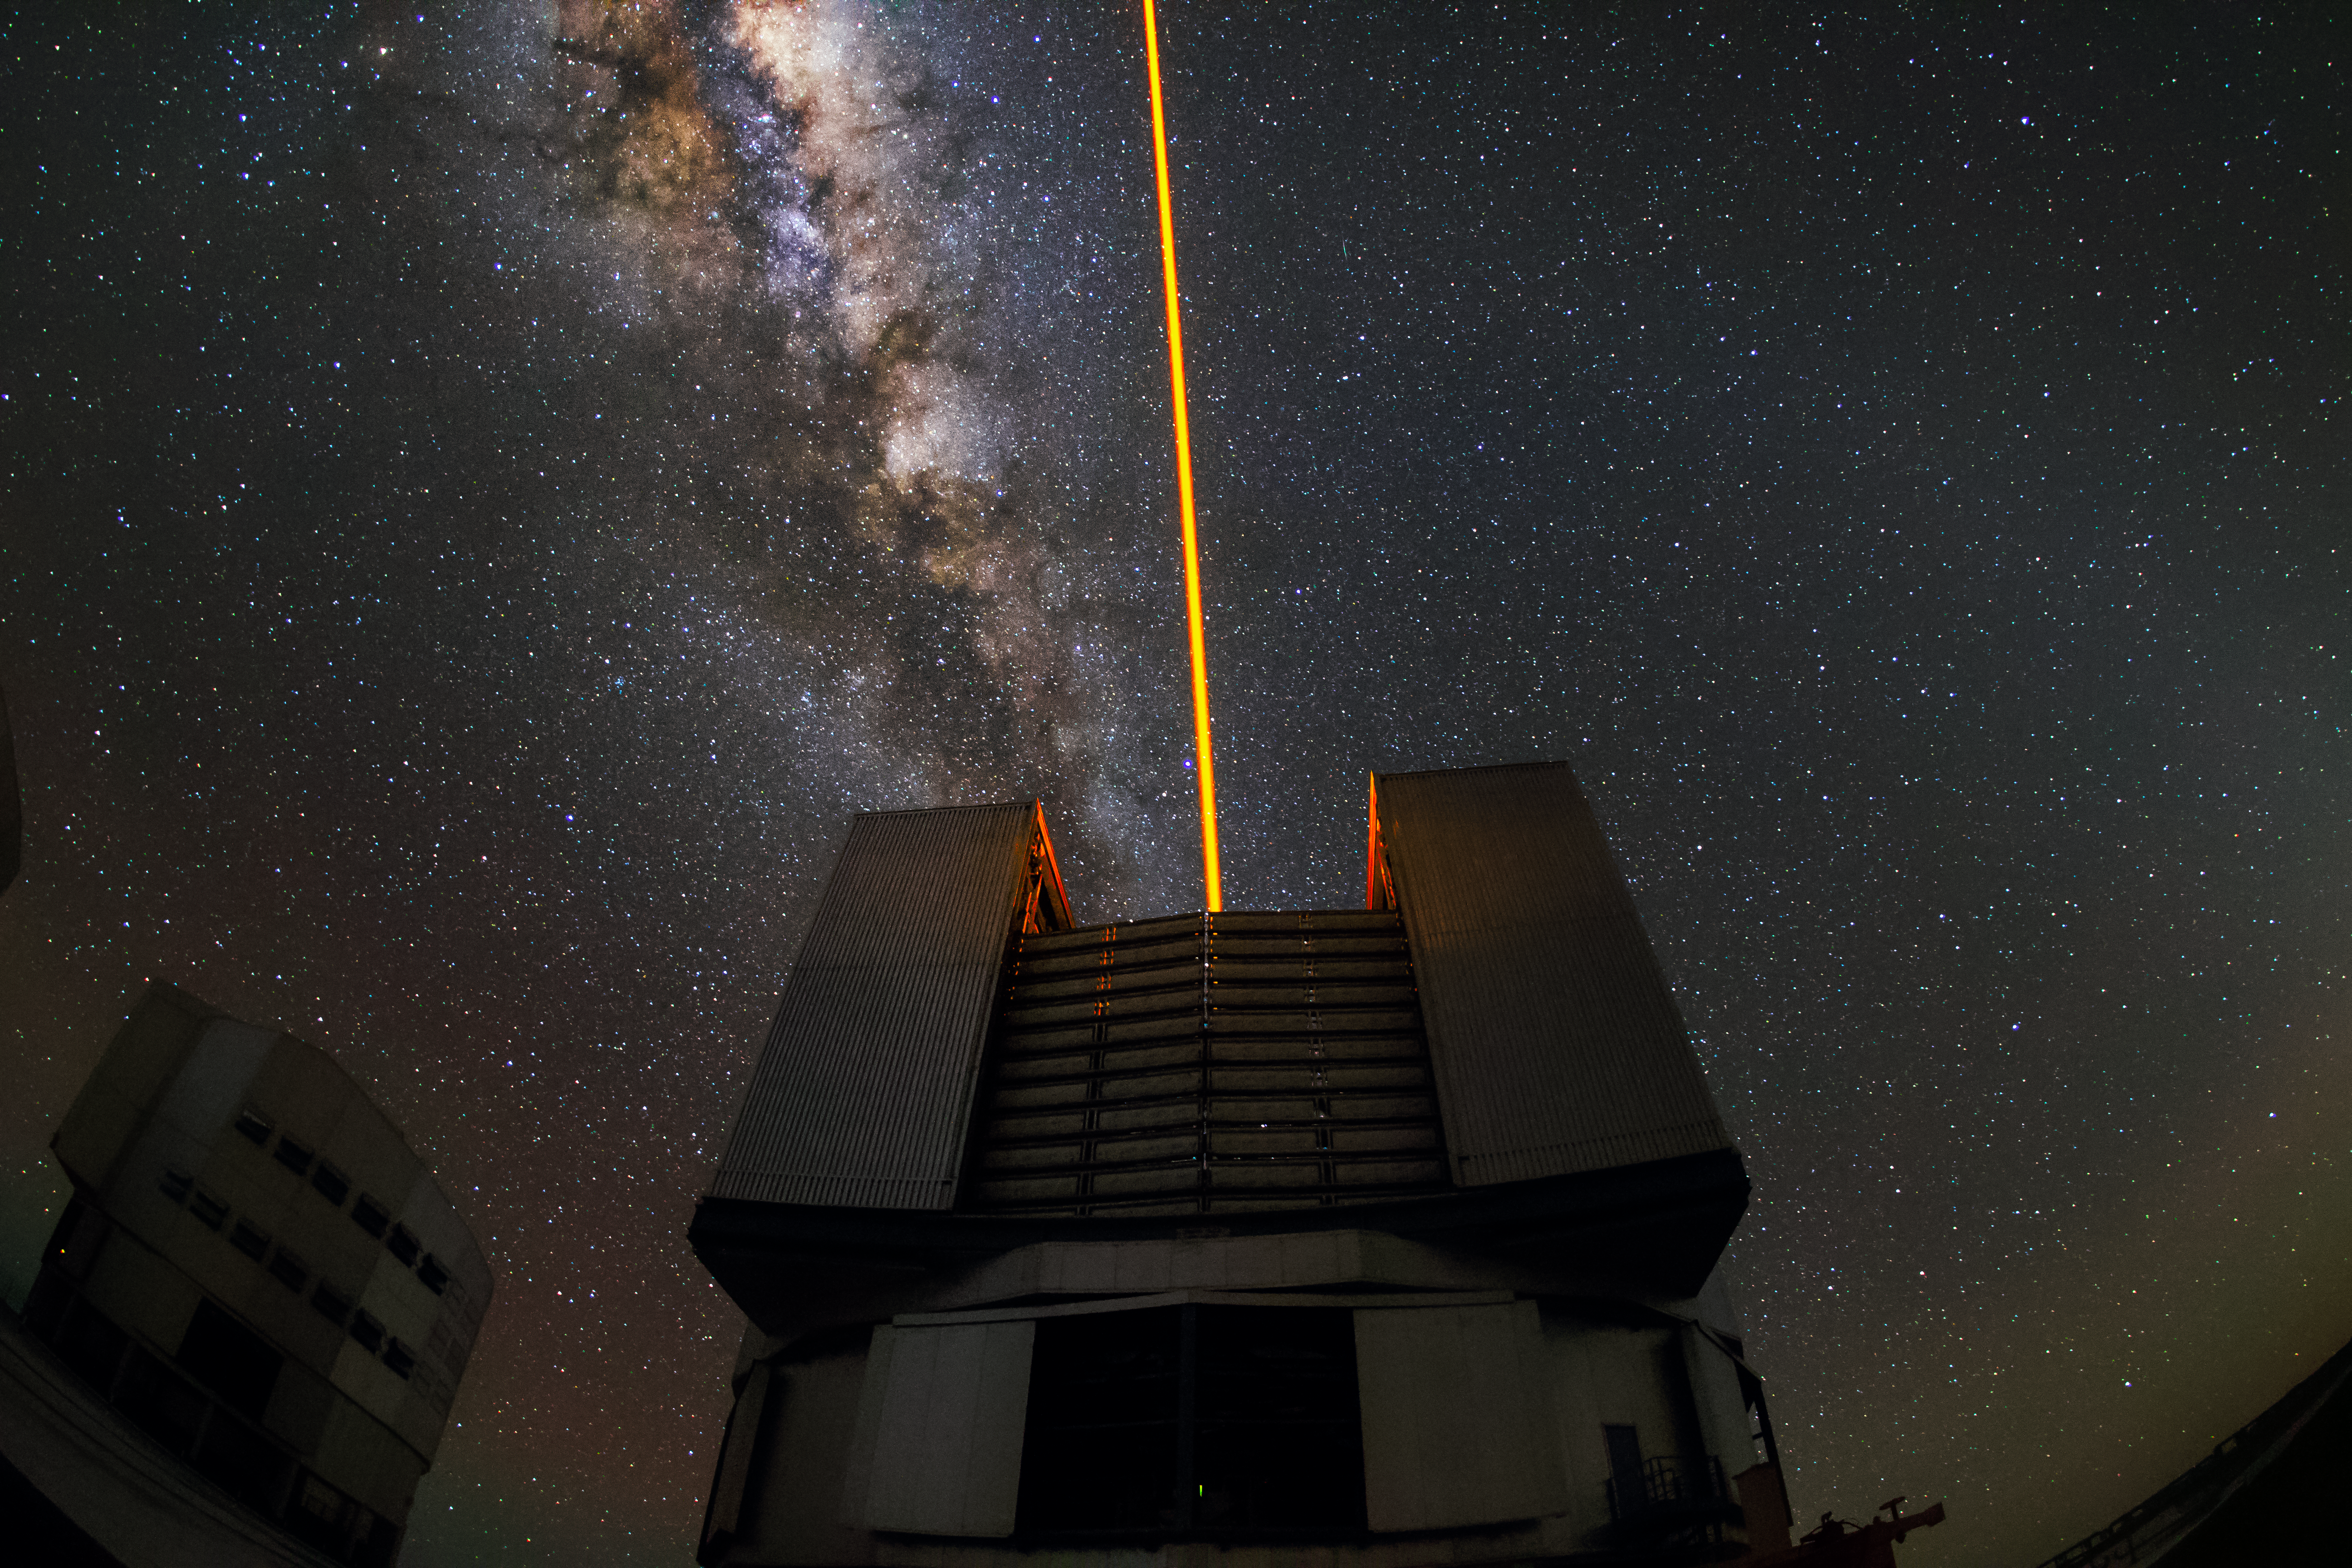

A laser in the sky

A laser, fired by one of the Unit Telescopes of the VLT, is creating an artificial star on the sky. This star helps astronomers to reduce the effects of atmospheric turbulences in the images captured by the telescopes.

Credit: G. Tremblay/ESO